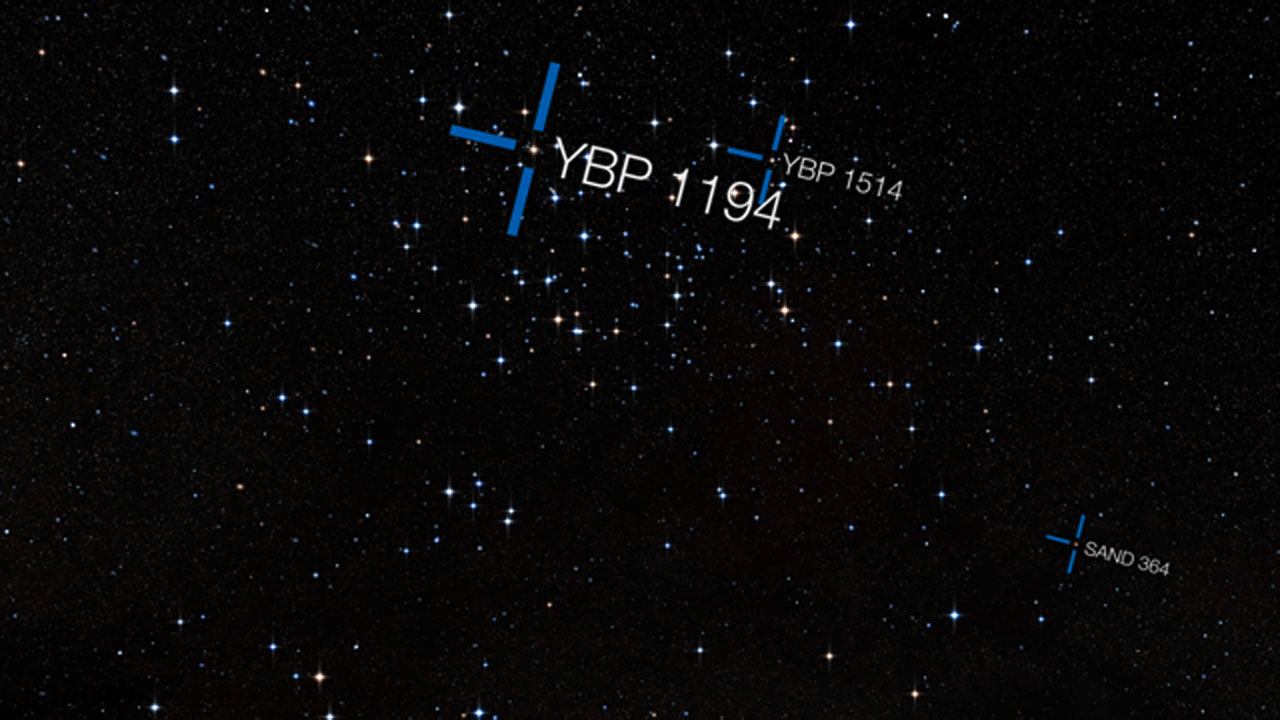

Screenshot of ESOcast 62: "Three Planets Found in Star Cluster"

Screenshot of ESOcast 62: "Three Planets Found in Star Cluster"

Credit: ESO